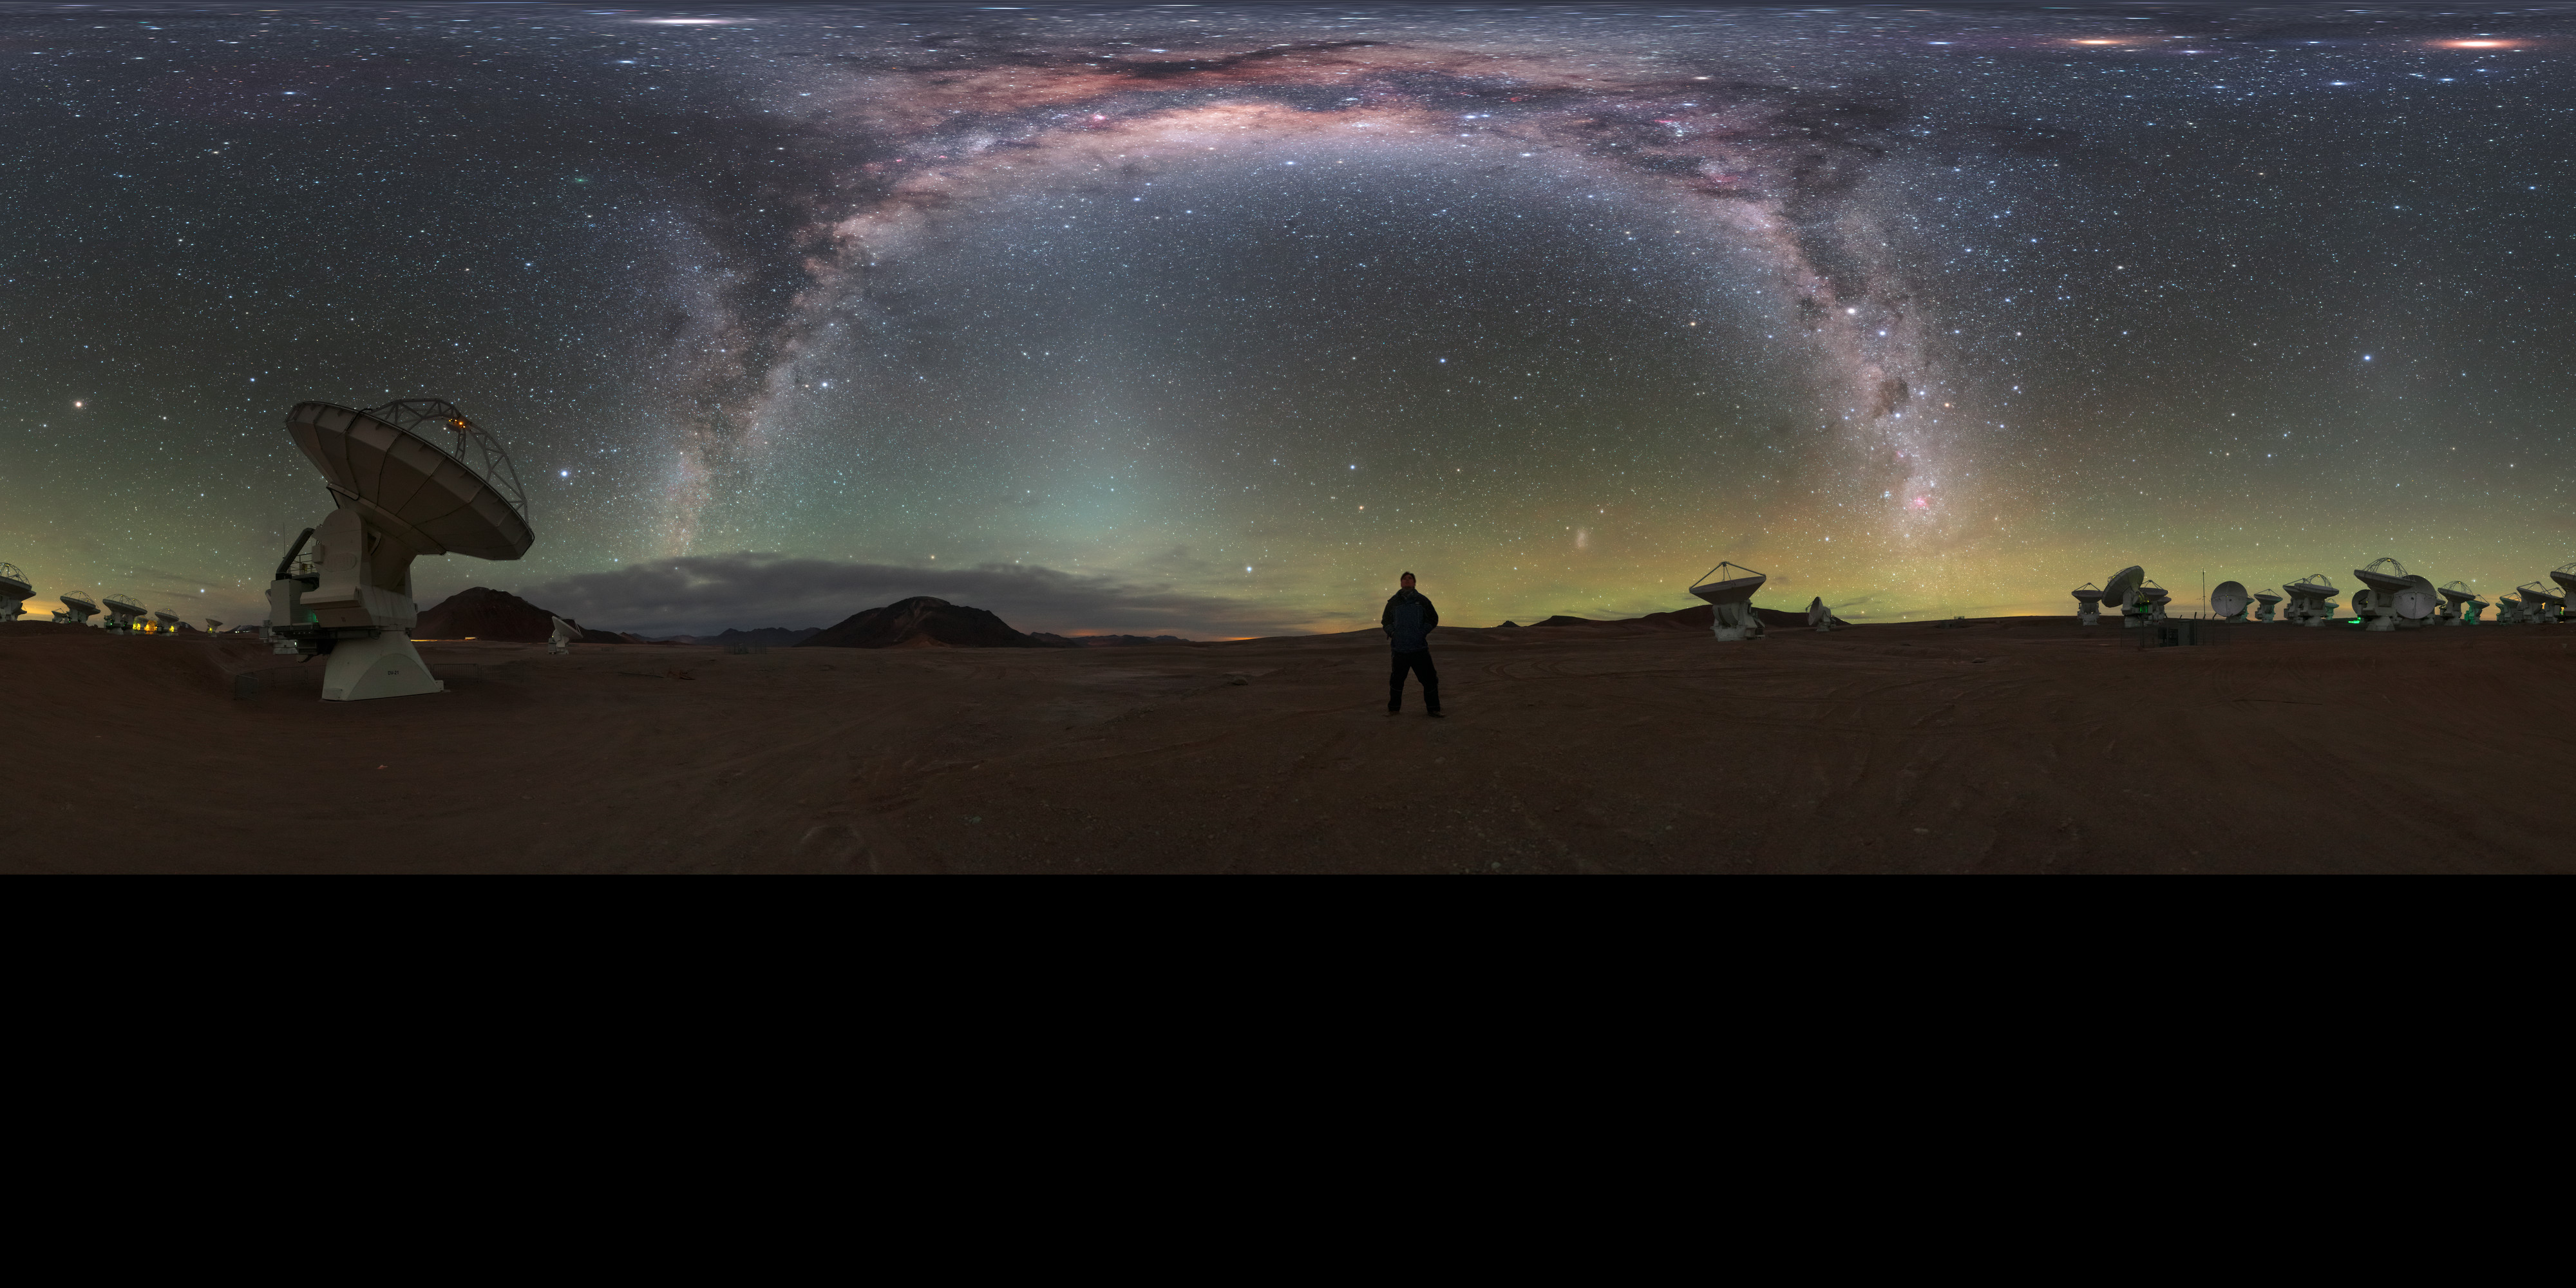

A cosmic selfie

Striking a pose in the centre of this dramatic image is ESO Photo Ambassador Petr Horálek. Under the brilliant arc of the Milky Way, Horálek is standing amongst the antennas of the Atacama Large Millimeter/submillimeter Array (ALMA), which studies light of wavelengths between infrared and radio. This gives it the capability to observe some of the coldest objects in the Universe.

Credit: ESO/P. Horálek